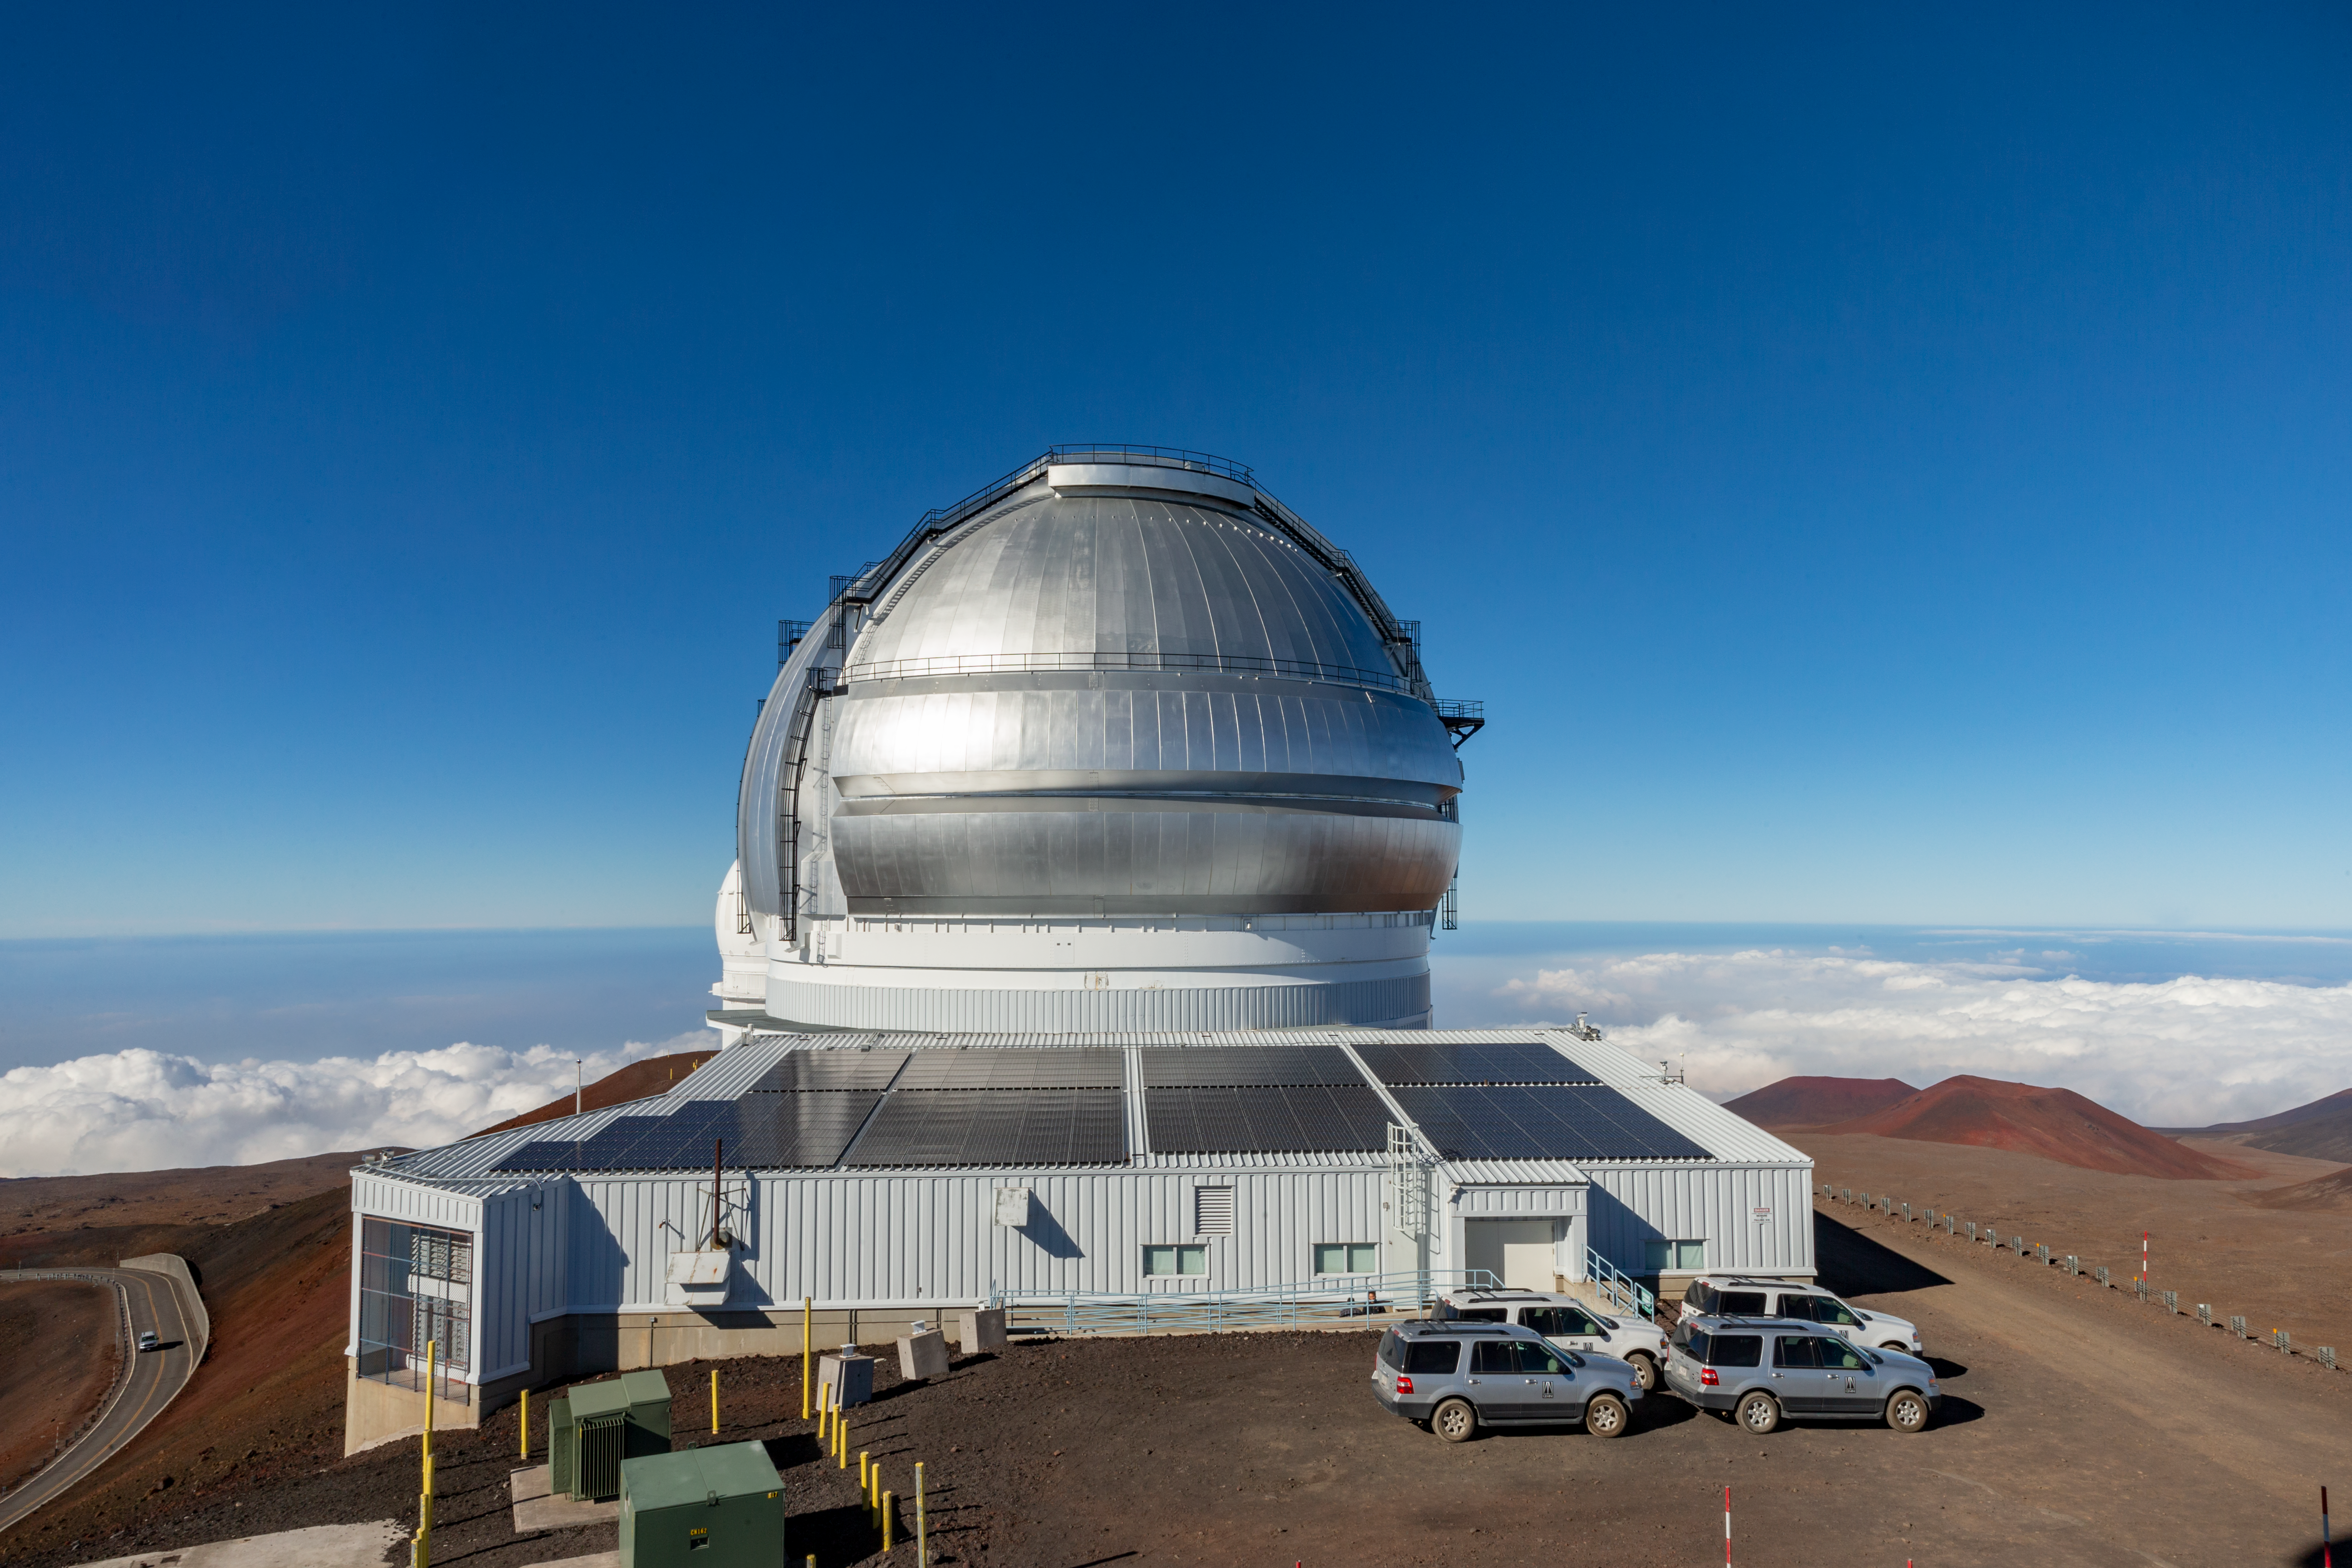

Gemini North

Daytime shot of Gemini North, with newly installed solar panels.

Credit: International Gemini Observatory/NSF NOIRLab/AURA/J. Pollard